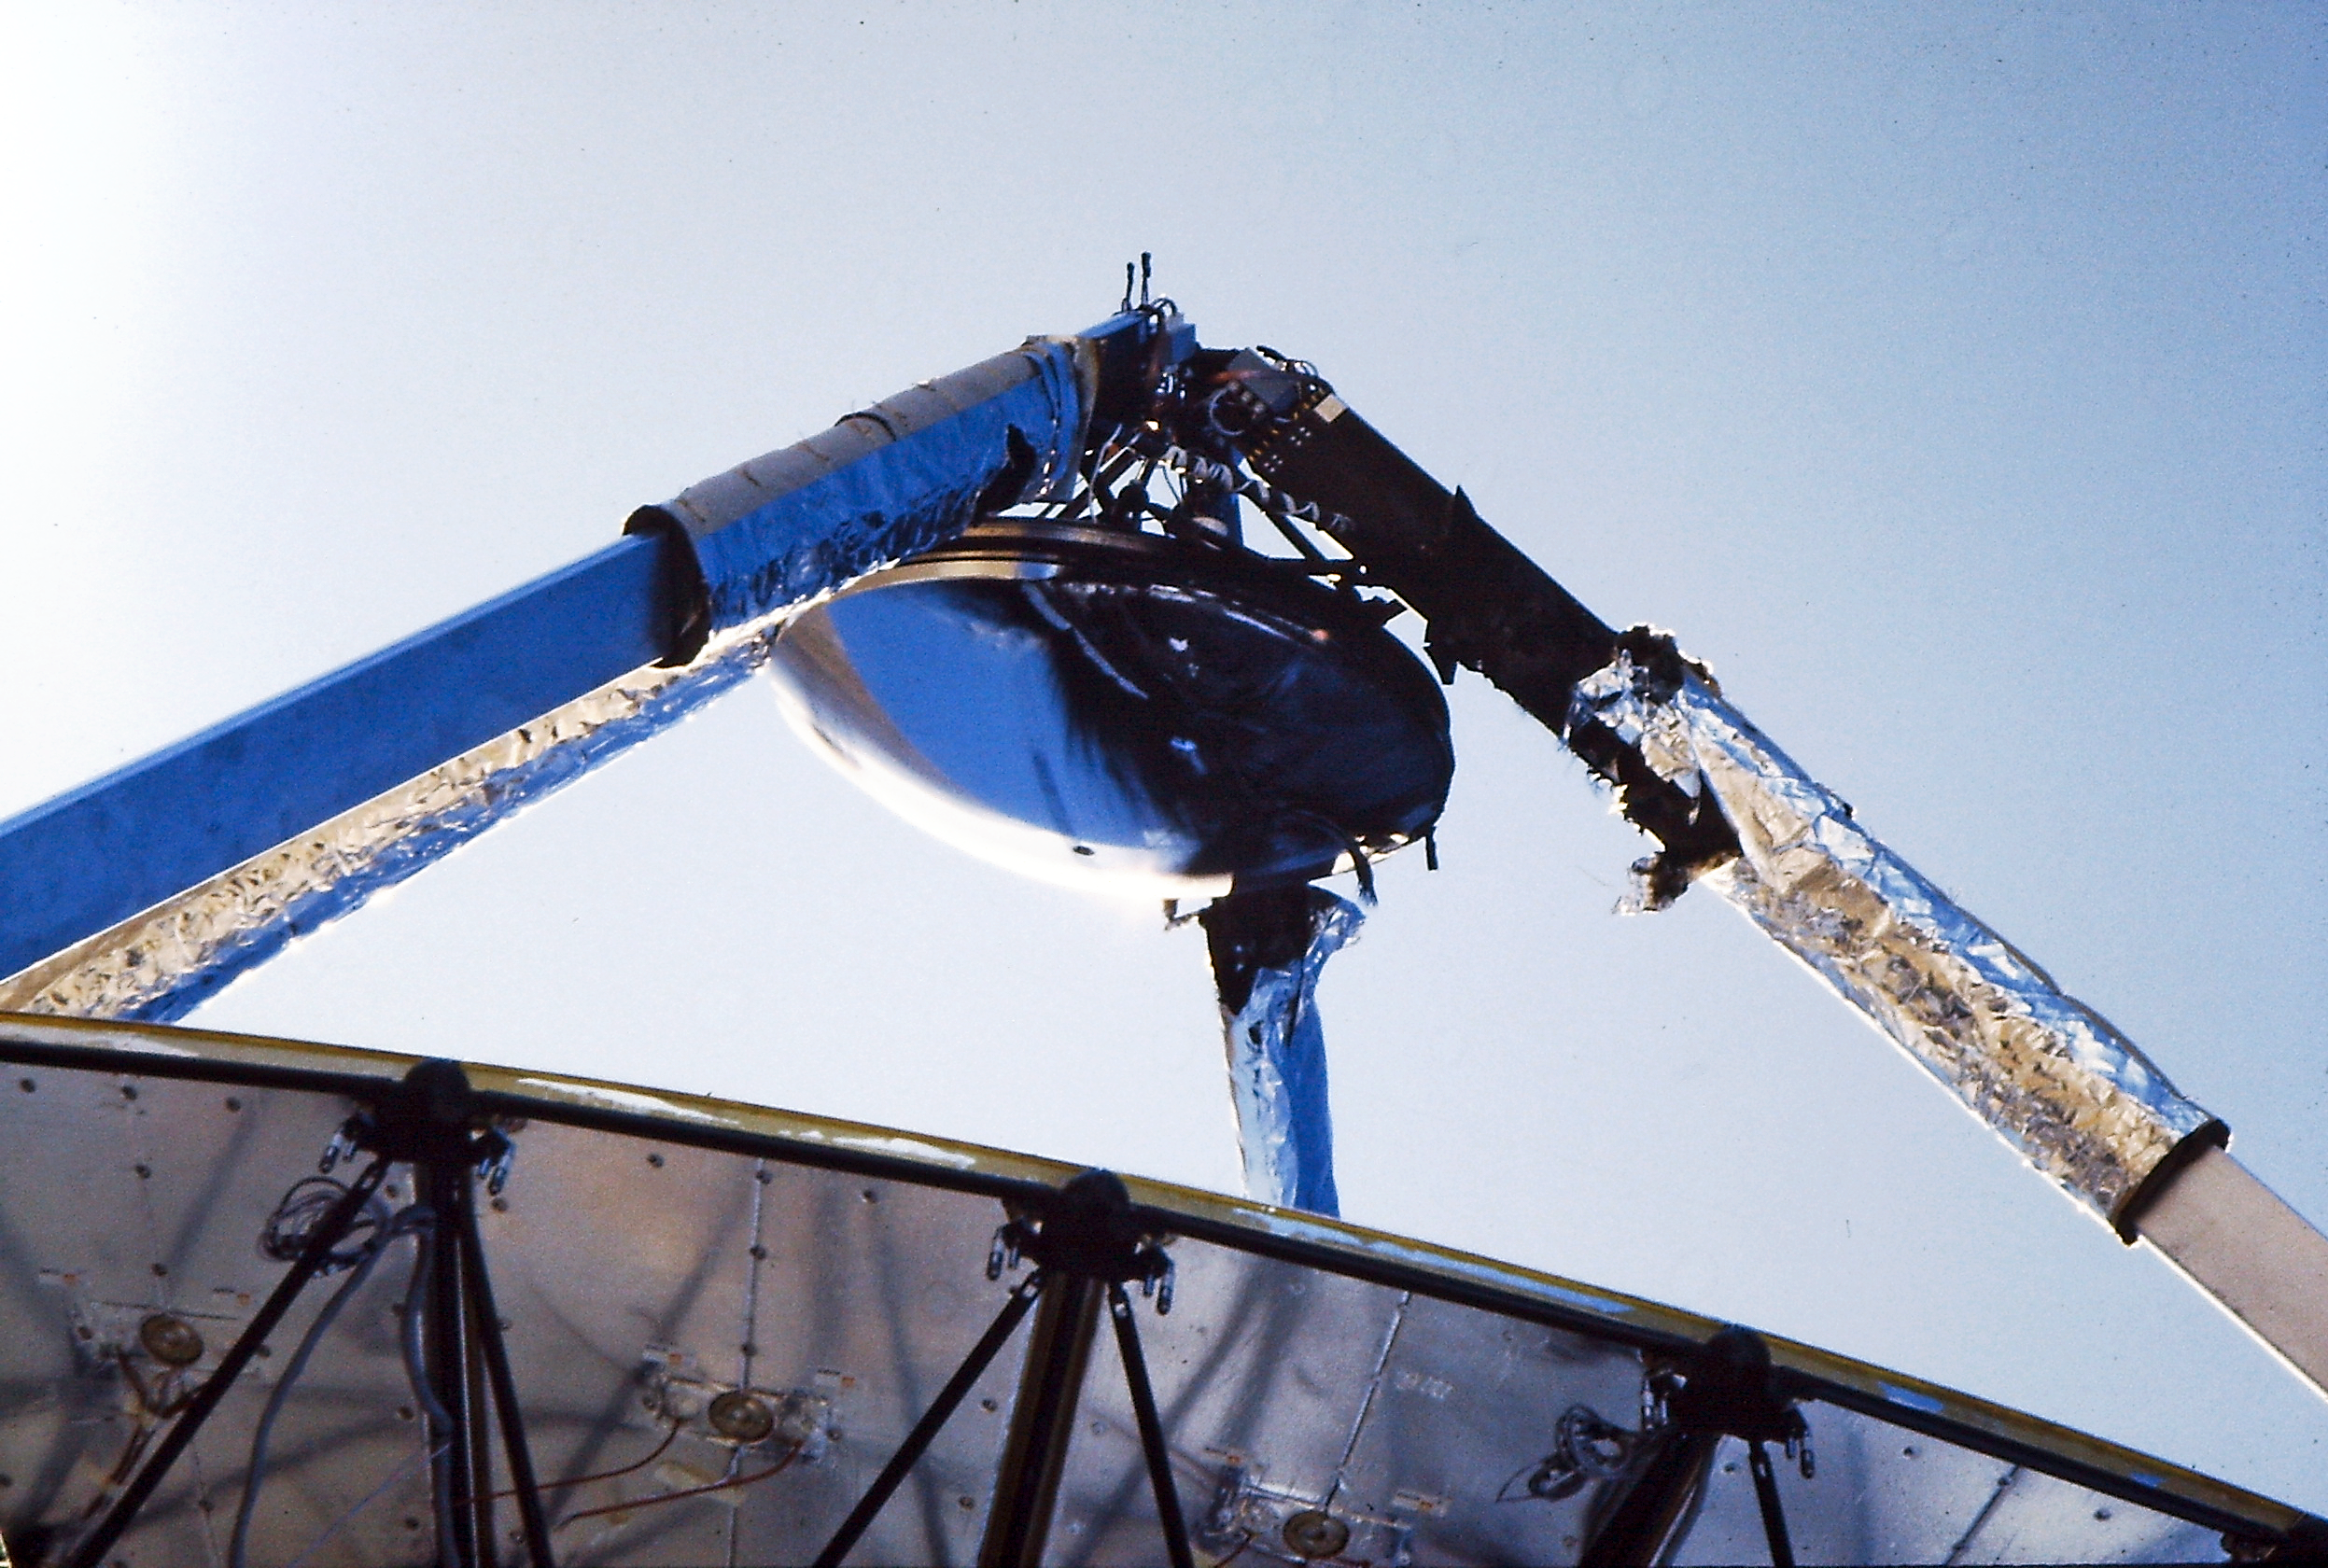

After the fire in the SEST secondary

The damage that was inflicted by the fire in the 15 m Swedish-ESO Submillimetre Telescope.

Credit: ESO/M. Olberg, Chalmers